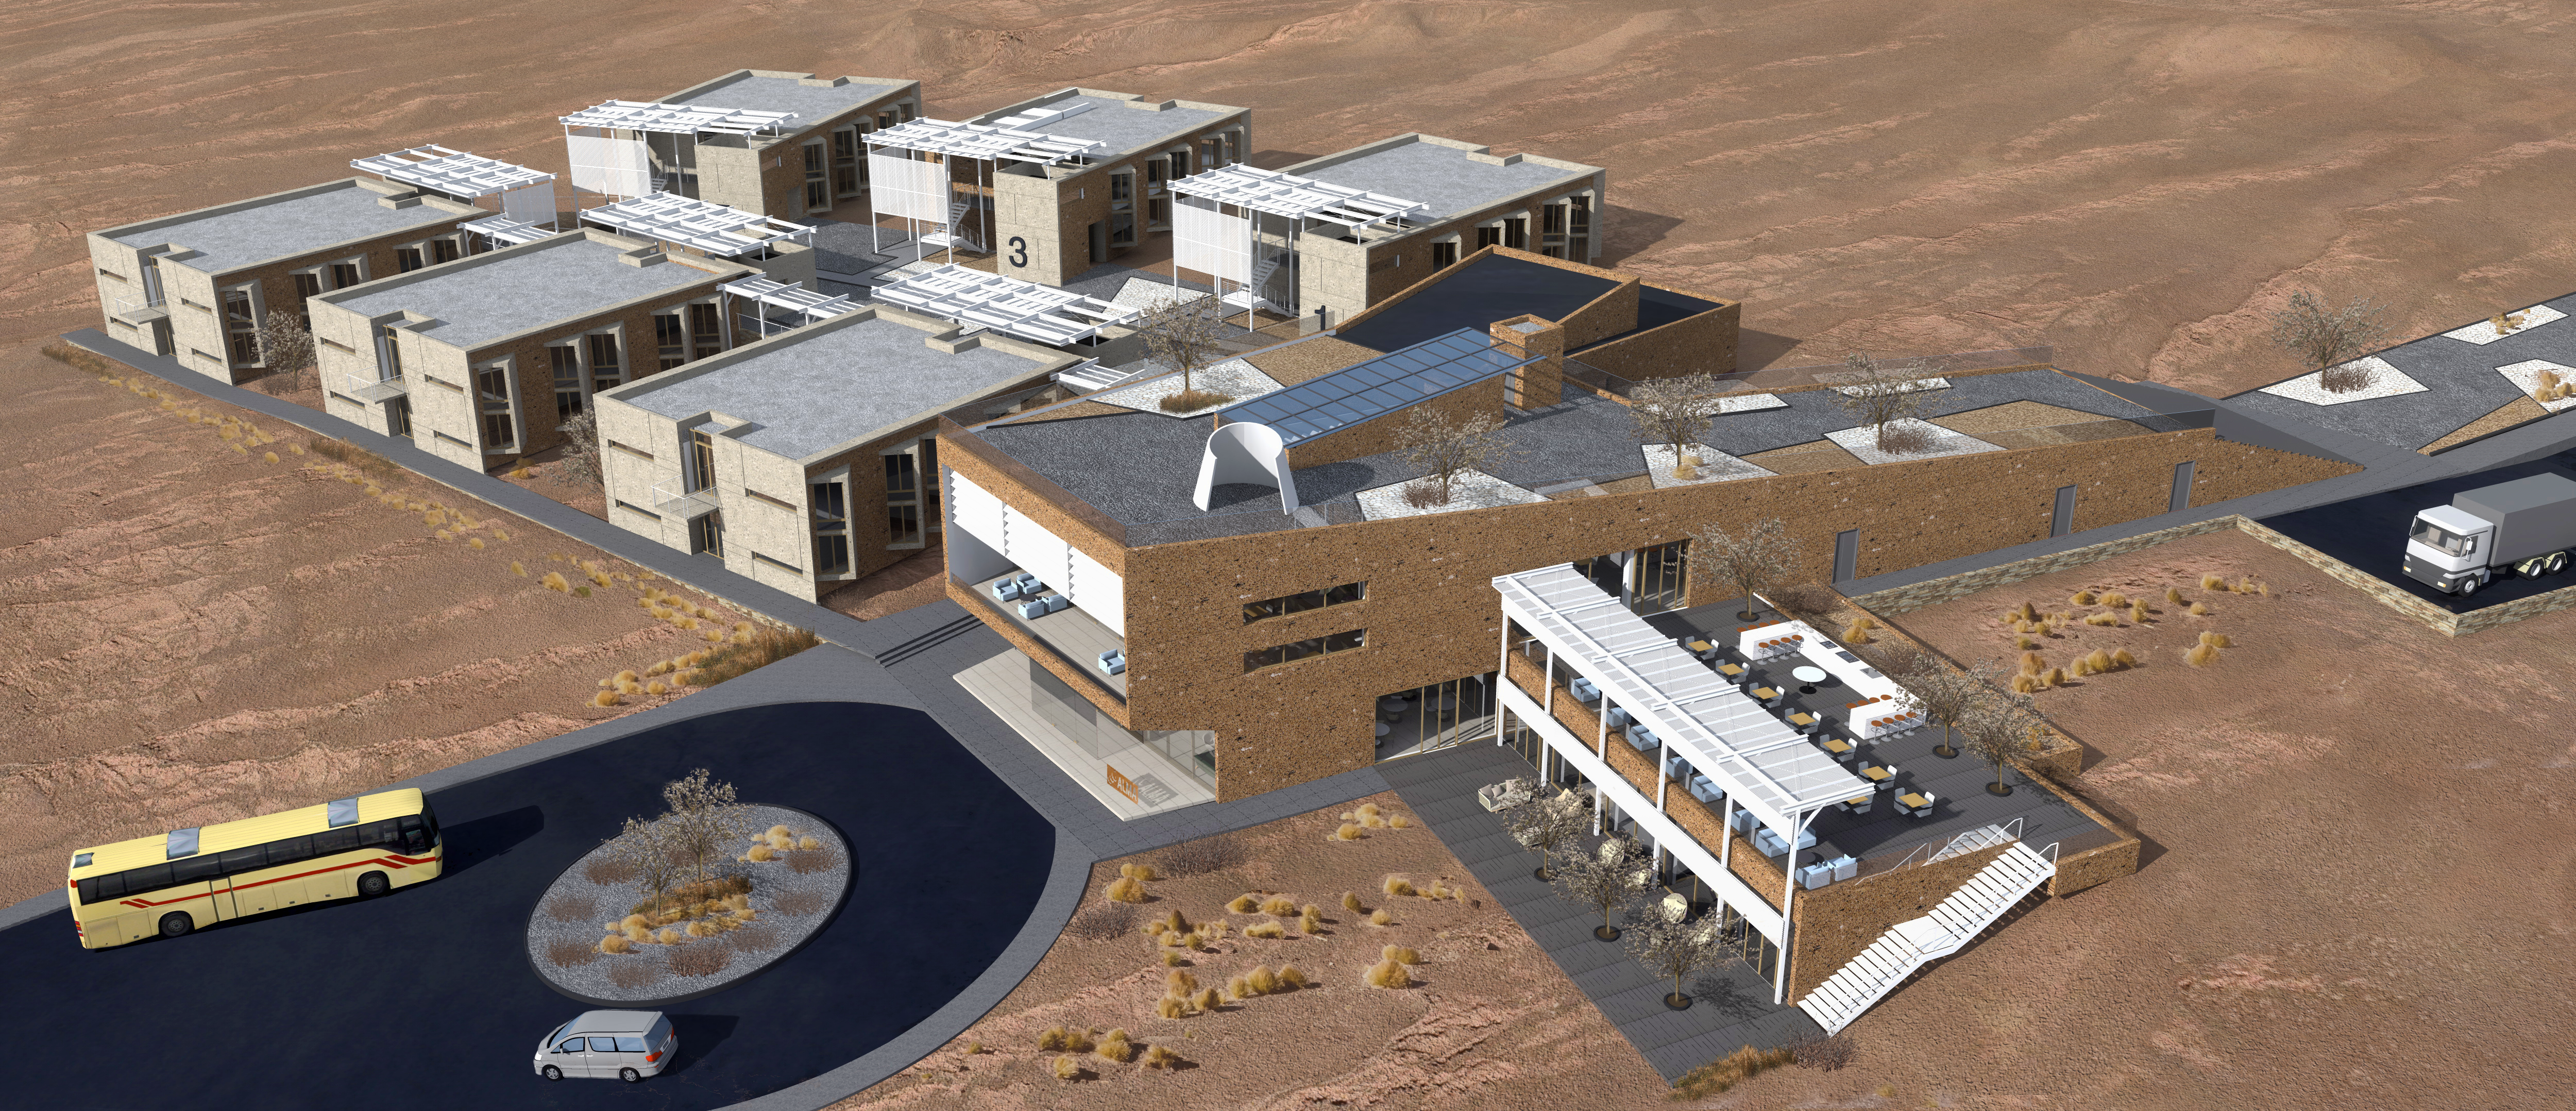

ALMA Residencia: general view of the array of buildings

The ALMA Residencia will be the new home for staff and visitors to the facility. The shape of the buildings and the colour of the exteriors of this major architectural project have been designed to meld with the topography, the environment and the landscape of the ALMA site. The design was undertaken by the Finnish architects Kouvo & Partanen and was then adapted to the Chilean market by Rigotti + Simunovic Arquitectos, a Chilean firm of architects.

Credit: ESO/Rigotti + Simunovic Arquitectos